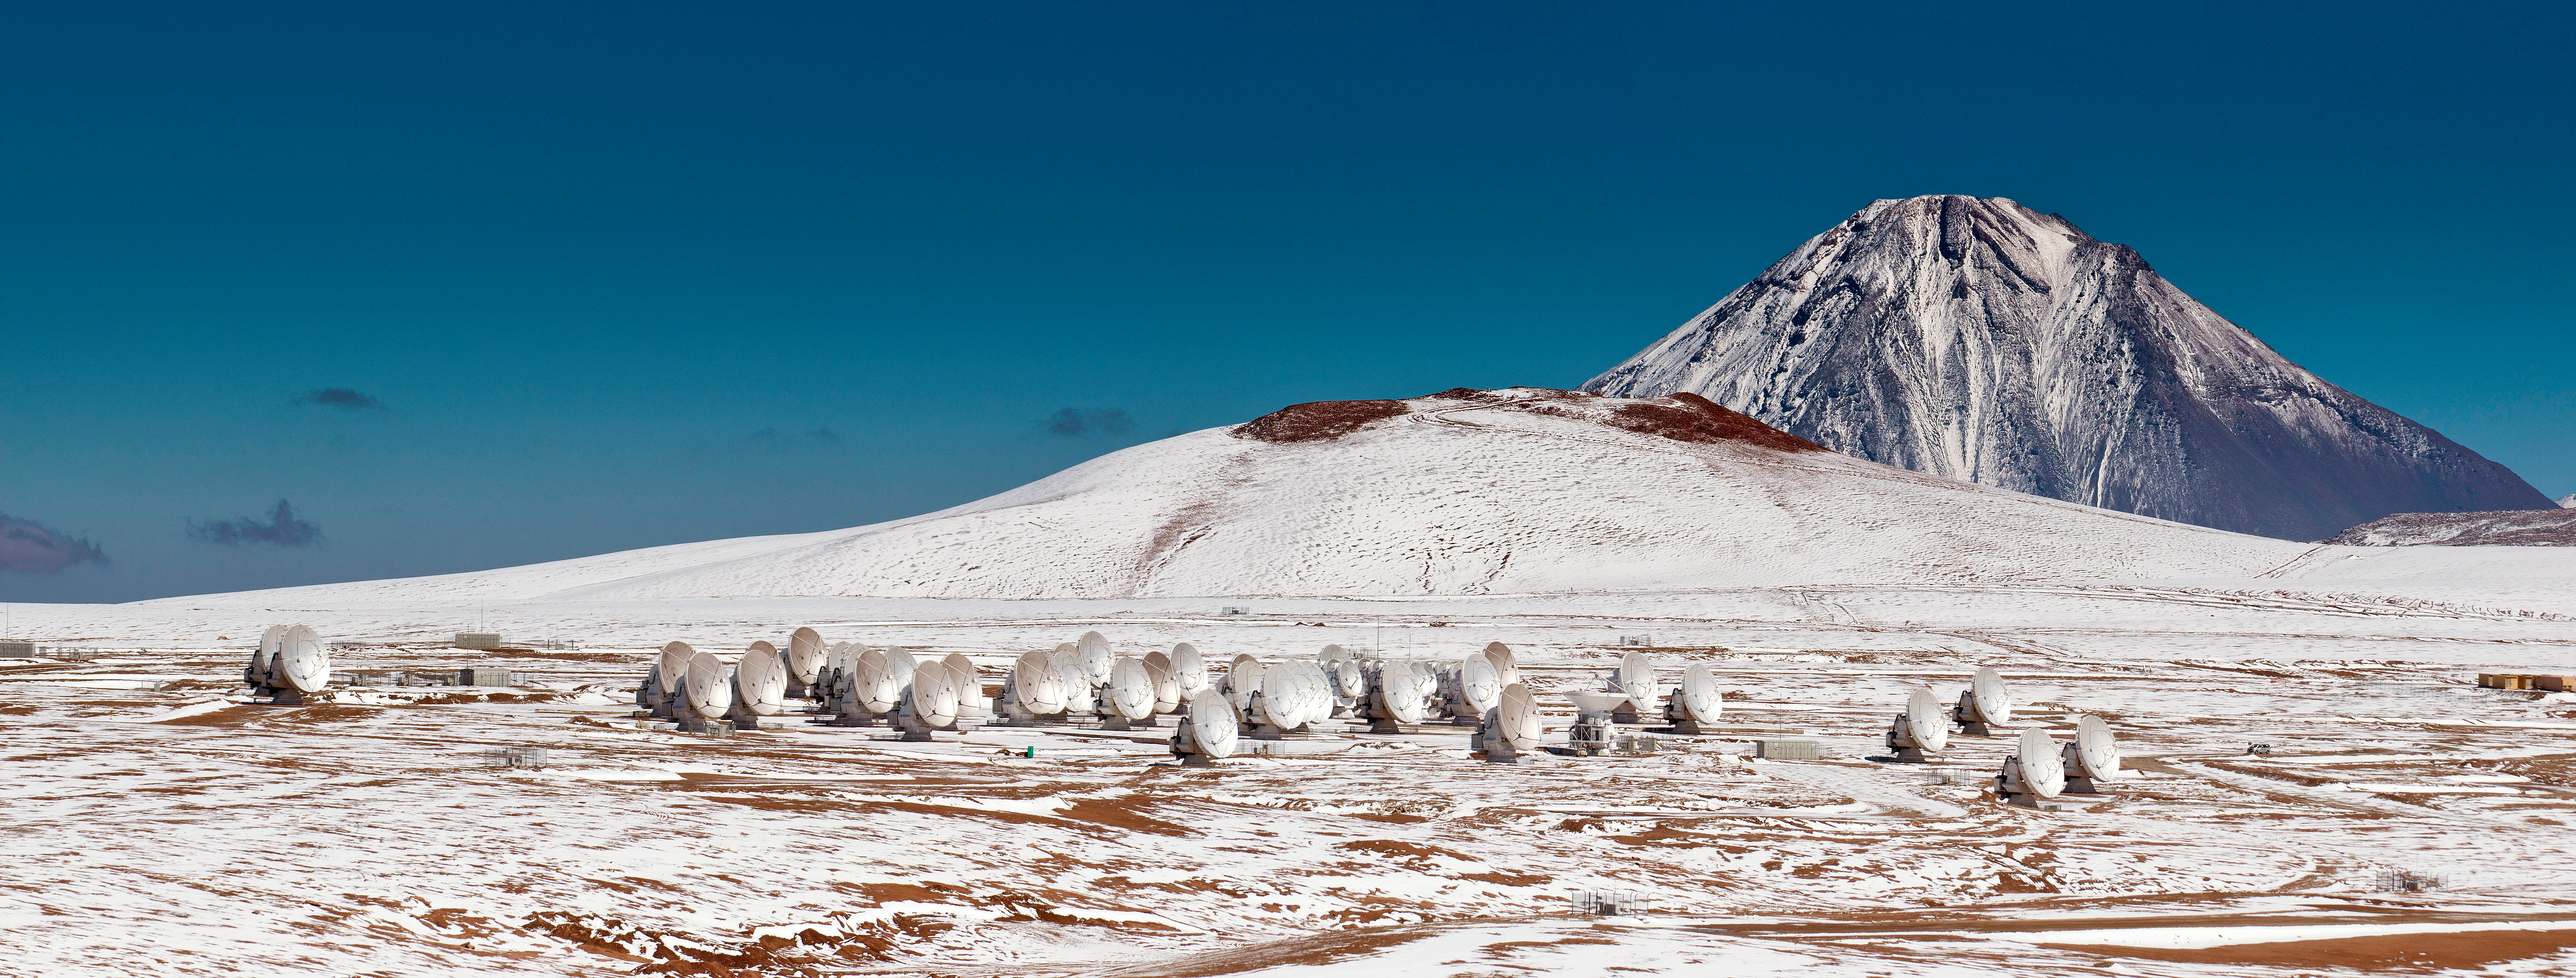

Snow-covered ALMA

This panorama shows the Atacama Large Millimetre/submillimetre Array (ALMA), composed initially of 66 high precision antennas located on the Chajnantor plateau, 5000 metres altitude in northern Chile. The plateau is seen to be covered with snow in a cool, icy setting.

ALMA observes light emitted by cool-temperature objects in space, which permits us to unravel profound mysteries about the formation of planets and the appearance of complex molecules, including organic molecules.

Credit: ESO